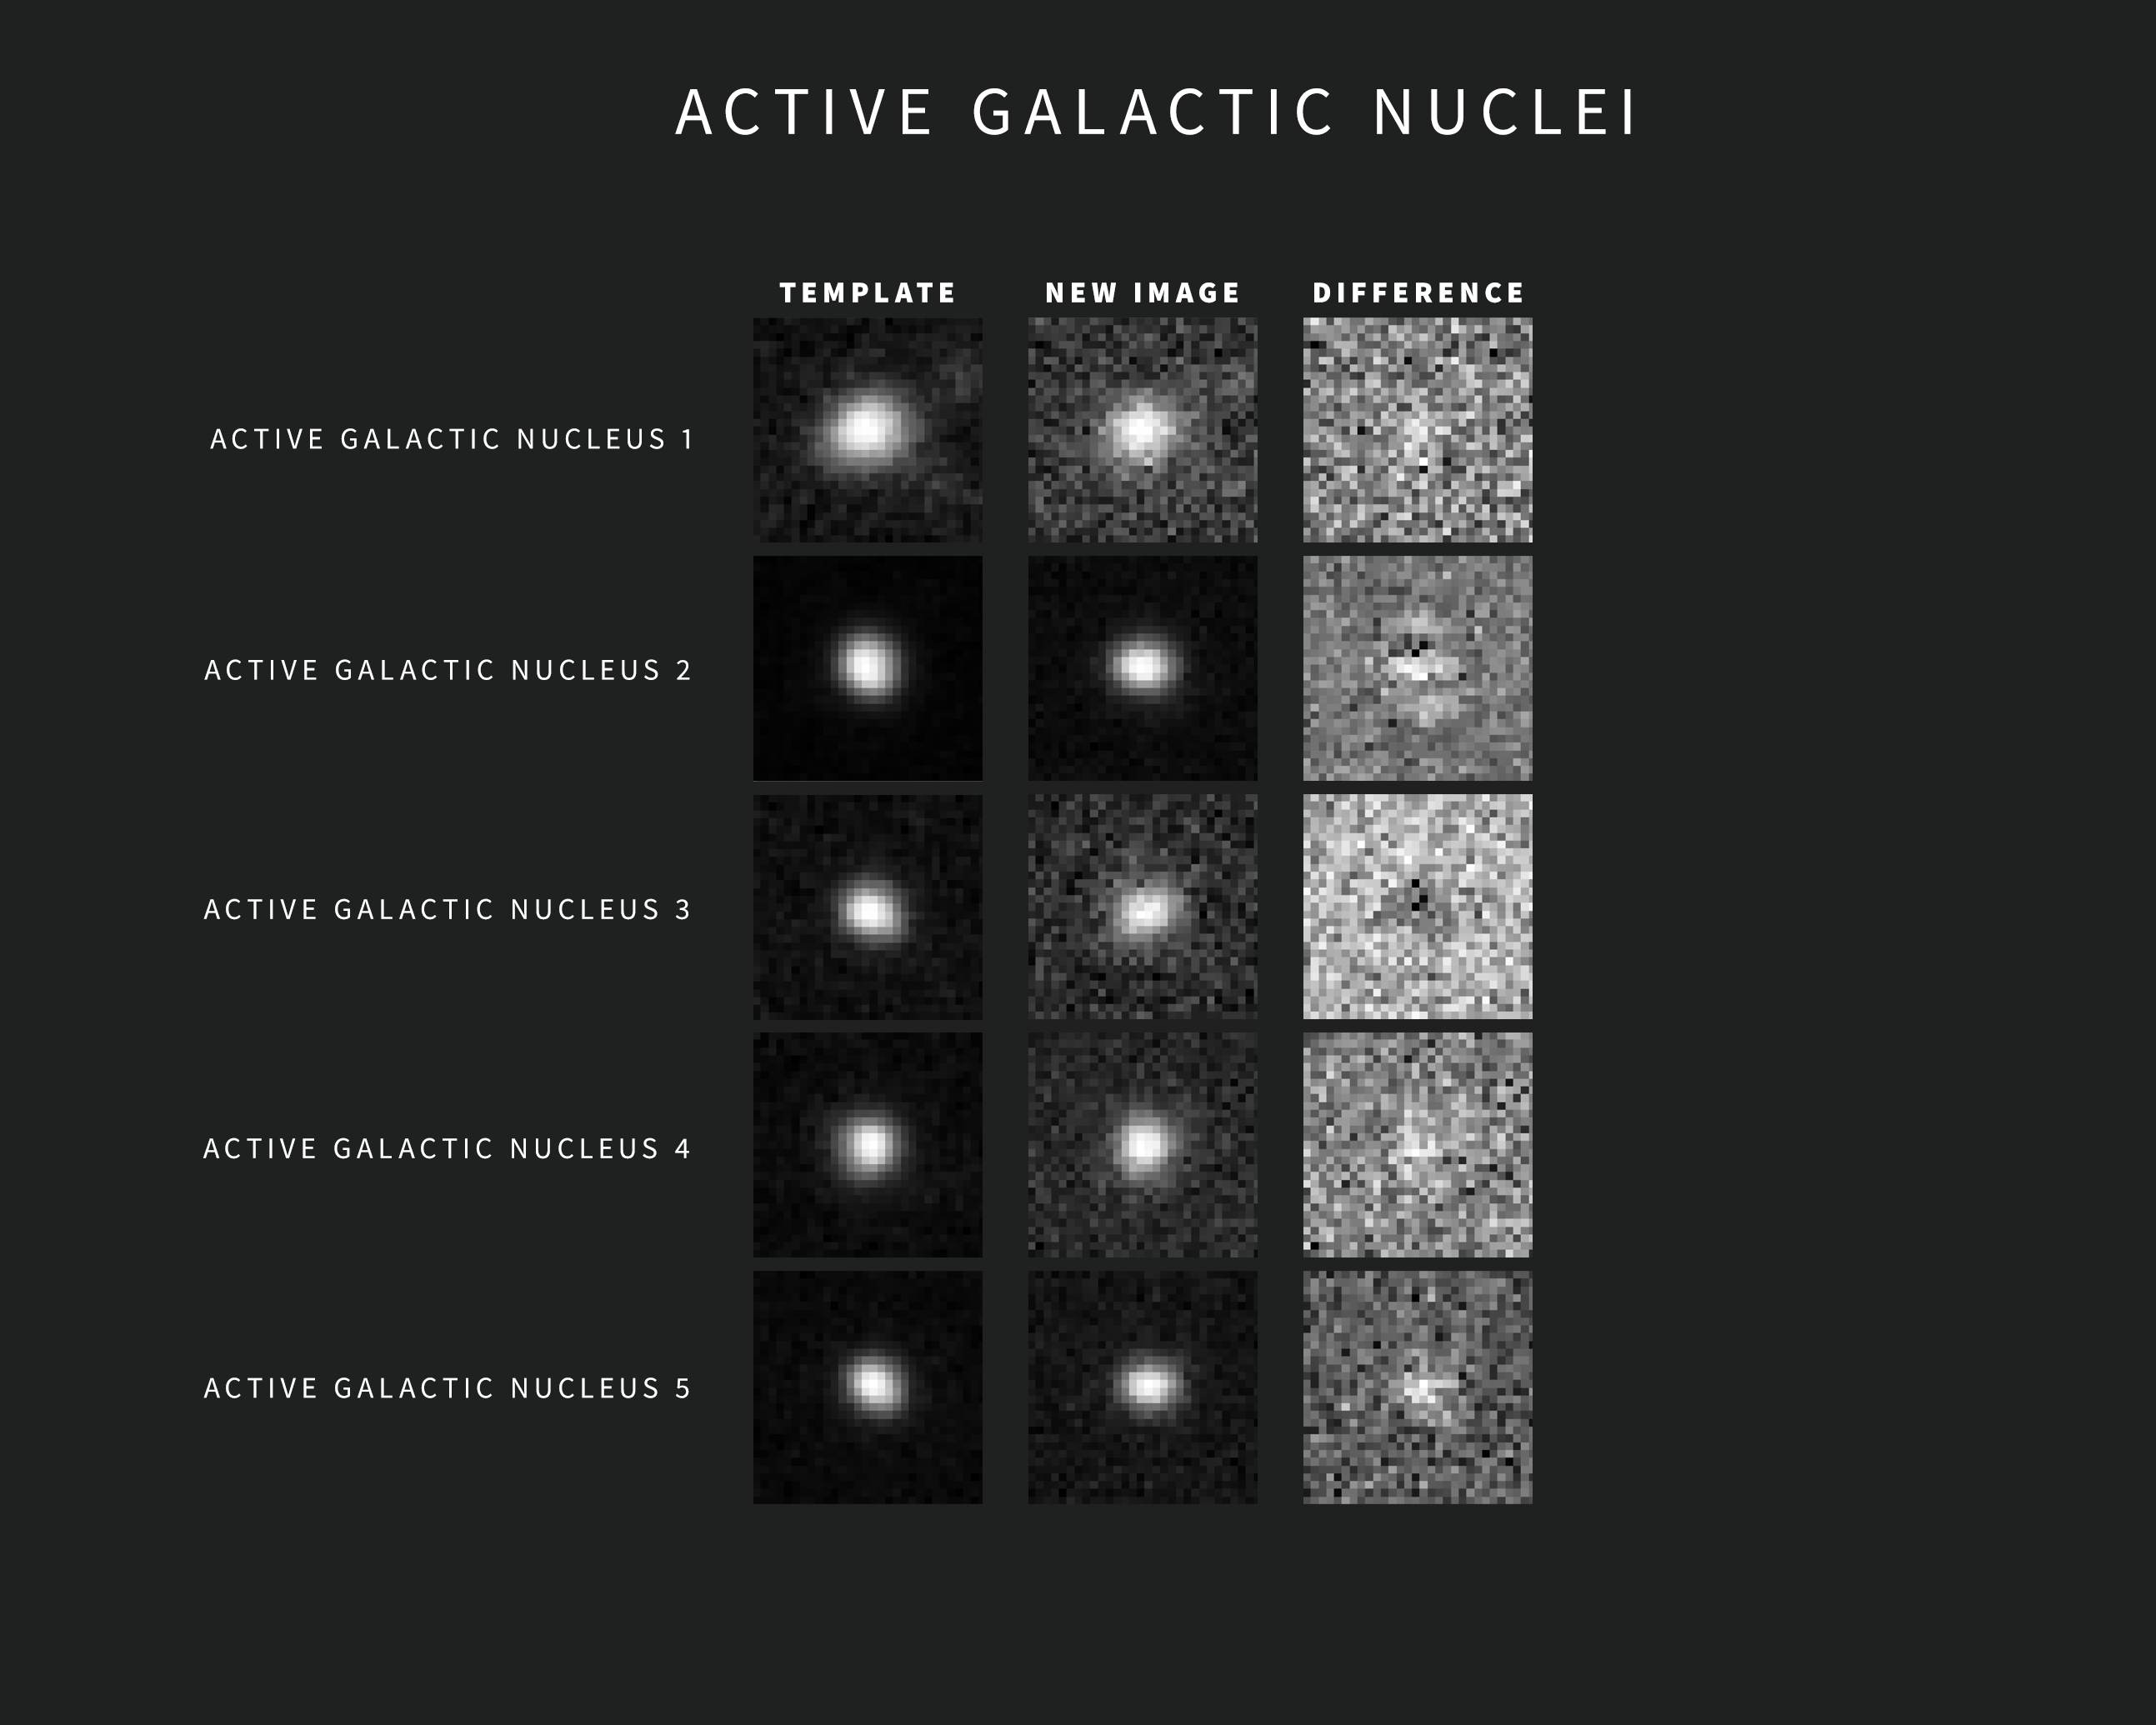

Examples of AGN Alerts from NSF–DOE Rubin Observatory

As new images are taken, Rubin Observatory’s sophisticated software automatically compares each one with a template image. The template image, built by combining Rubin’s previous images of the same area in the same filter, is subtracted from the new image, leaving only the changes. Each change triggers an alert within minutes of image capture.

This compilation includes five examples of Rubin alerts for active galactic nuclei taken. The images were captured during commissioning with the LSST Camera. Each alert includes three “postage stamp” images — the left shows the template image, the center shows the new image, and the right shows the subtracted, or difference, image.

Credit: NSF–DOE Vera C. Rubin Observatory/NOIRLab/SLAC/AURA Acknowledgement: Alert images with classifications provided by ALeRCE.